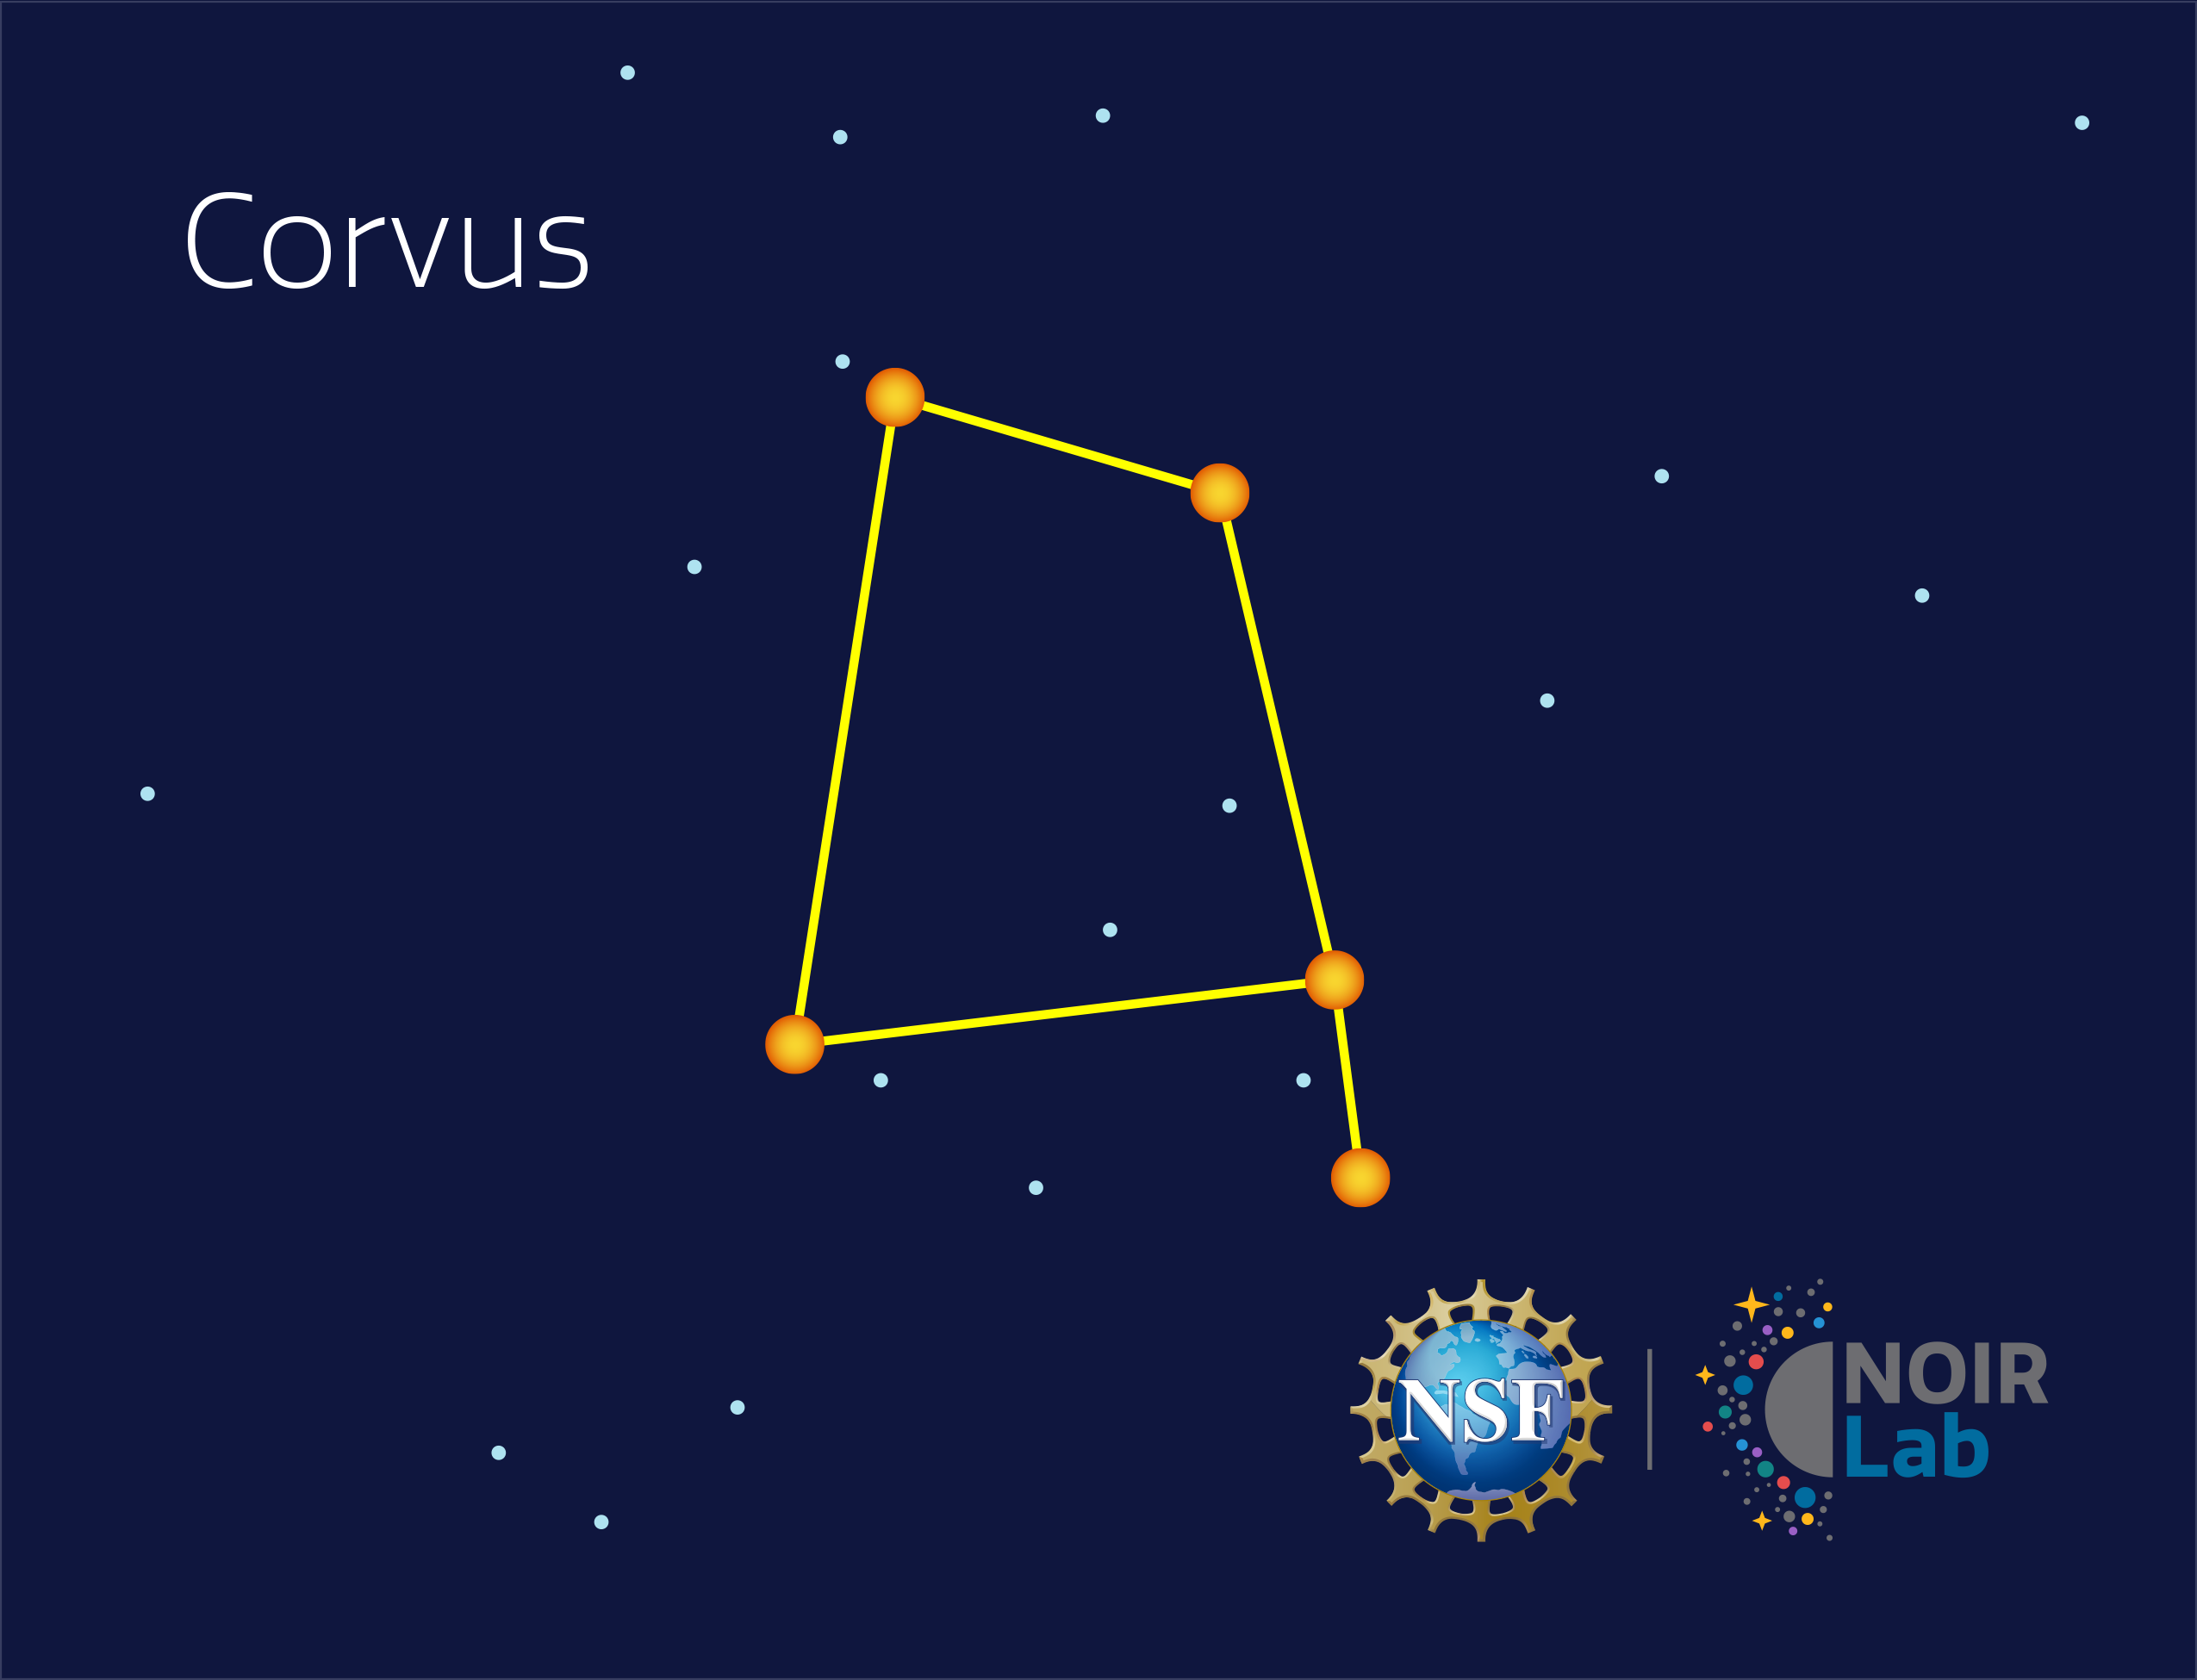

Corvus

Credit: NOIRLab